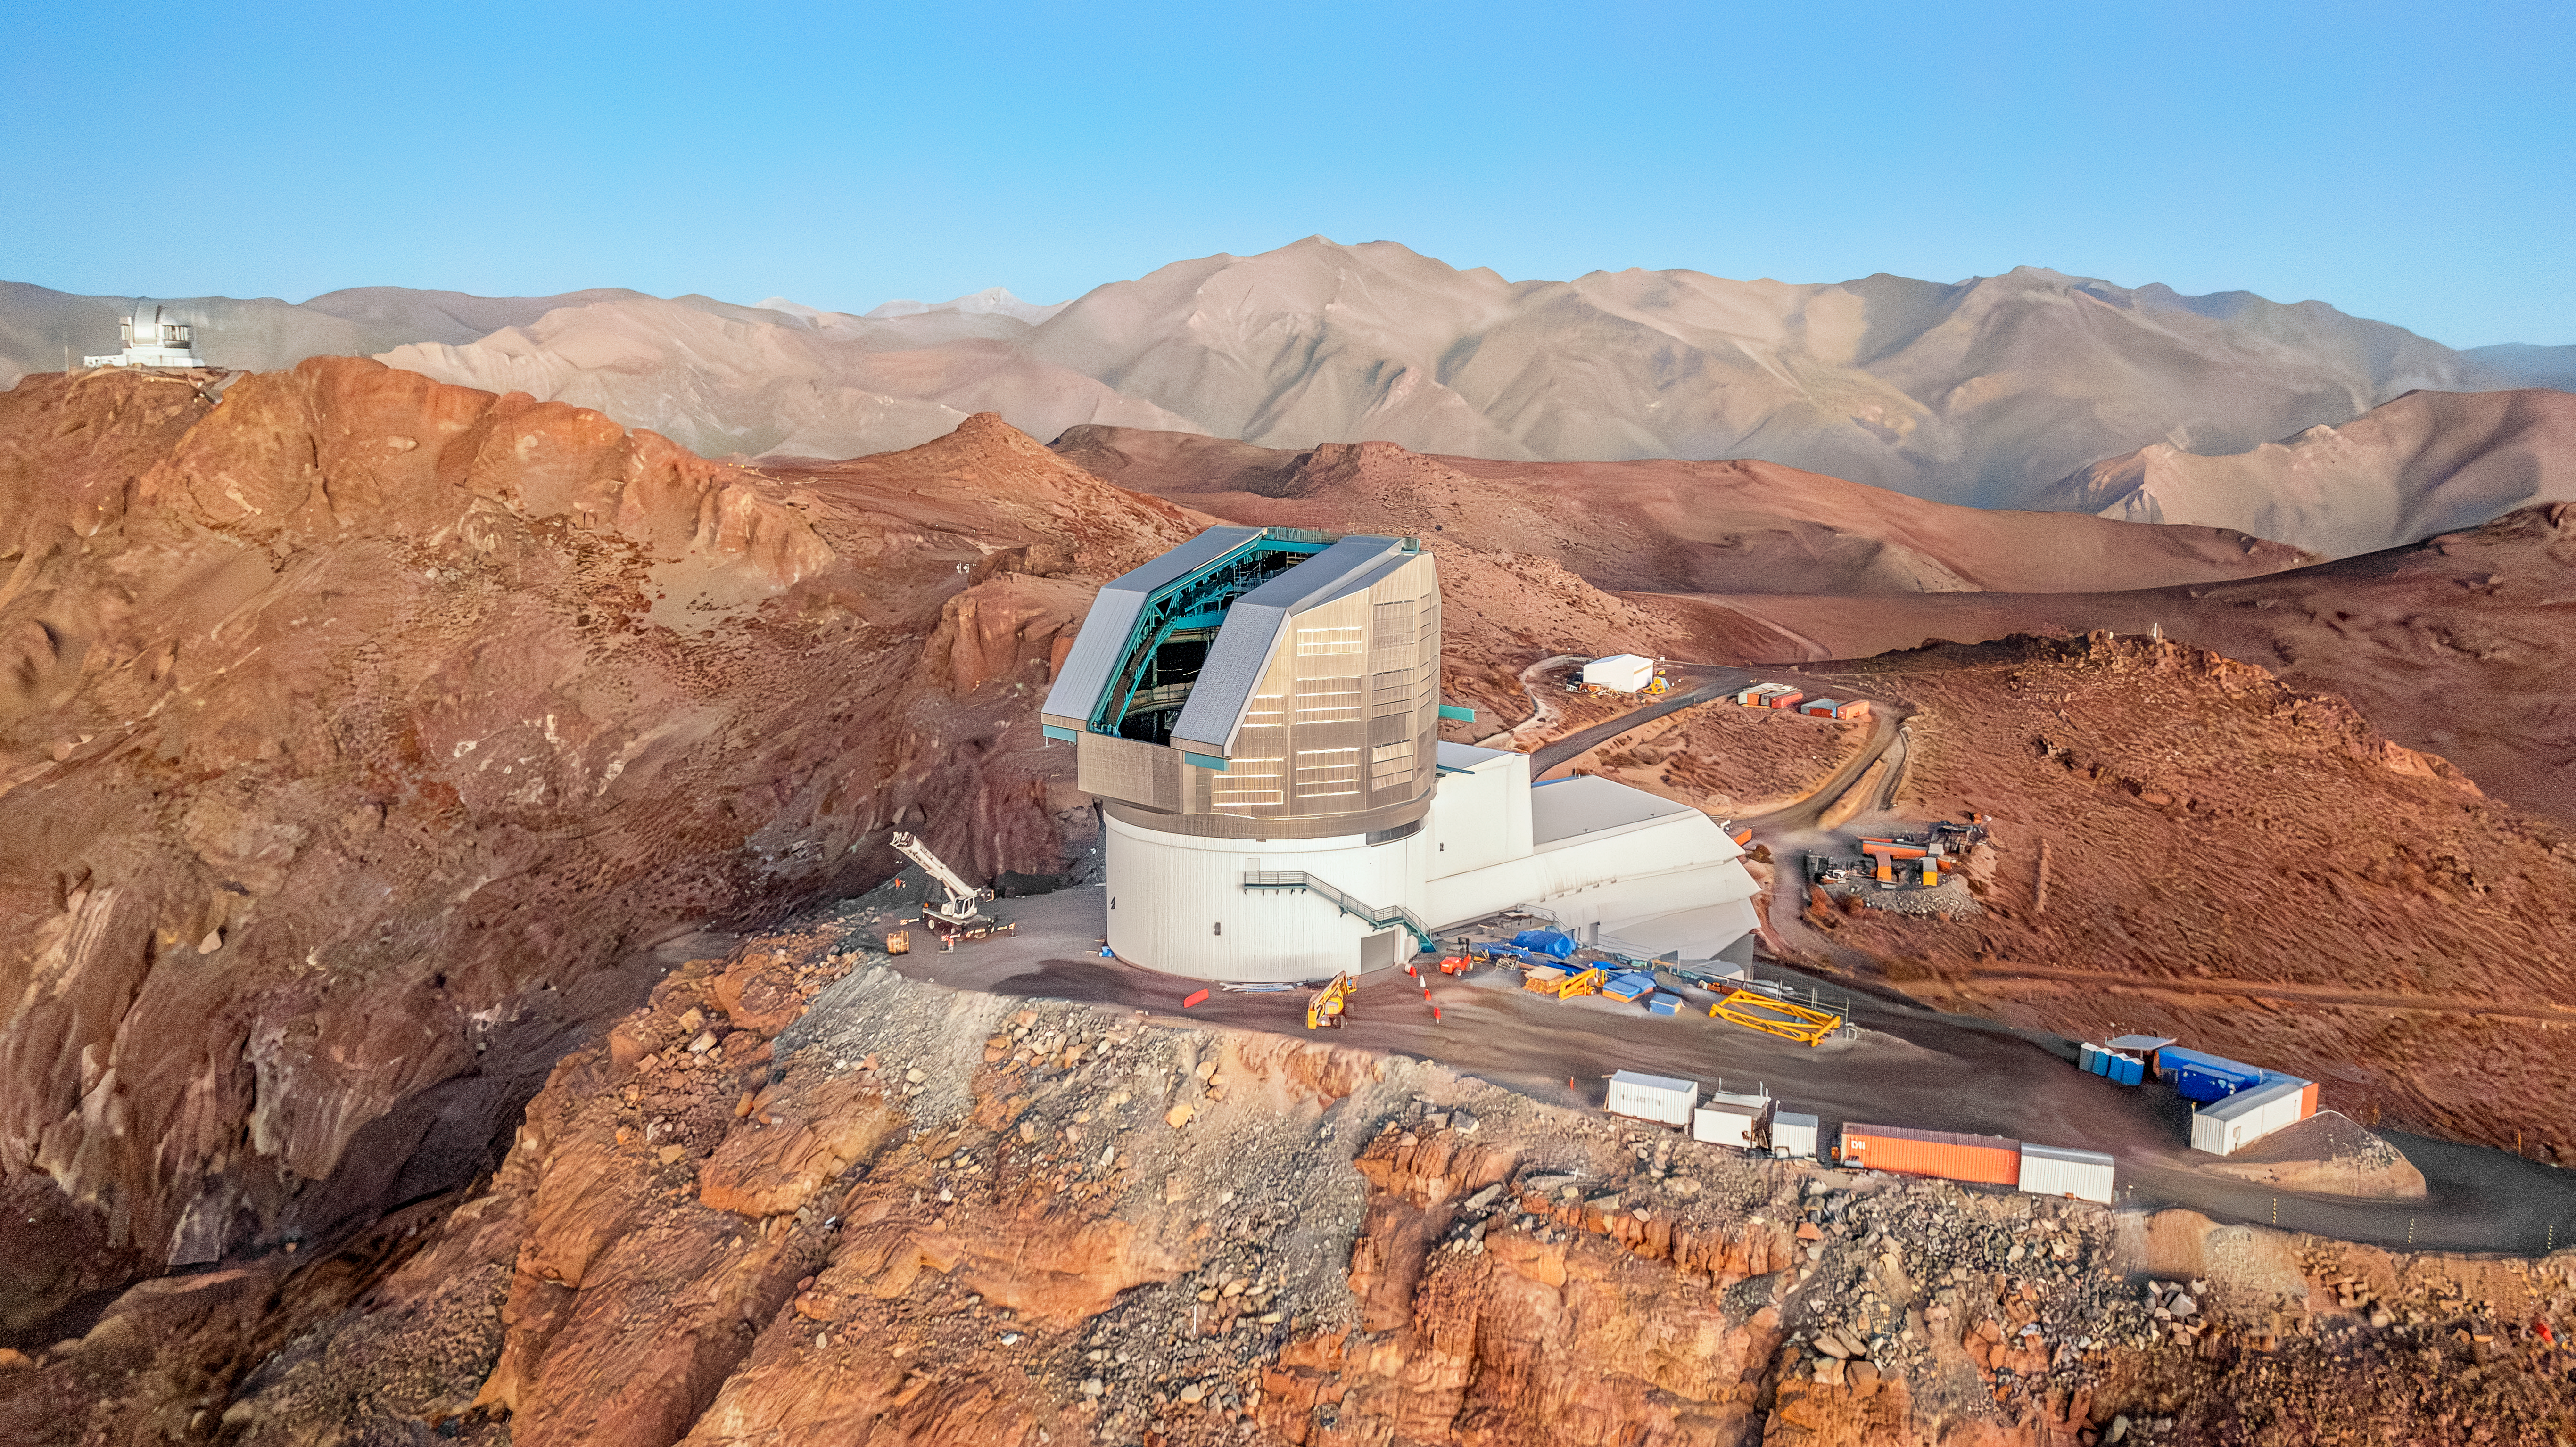

Rubin Observatory March 2024

Rubin Observatory from above on its desert summit site, with a vast expanse of desert mountains receding into the background. Rubin is a boot-like shape at center, with a long white service building extending away from us and to the right and angular silver dome rising on the left. The dome shutter is open, and appears as a dark vertical opening with teal support beams visible.

Credit: RubinObs/NOIRLab/SLAC/NSF/DOE/AURA/A. Pizarro D.